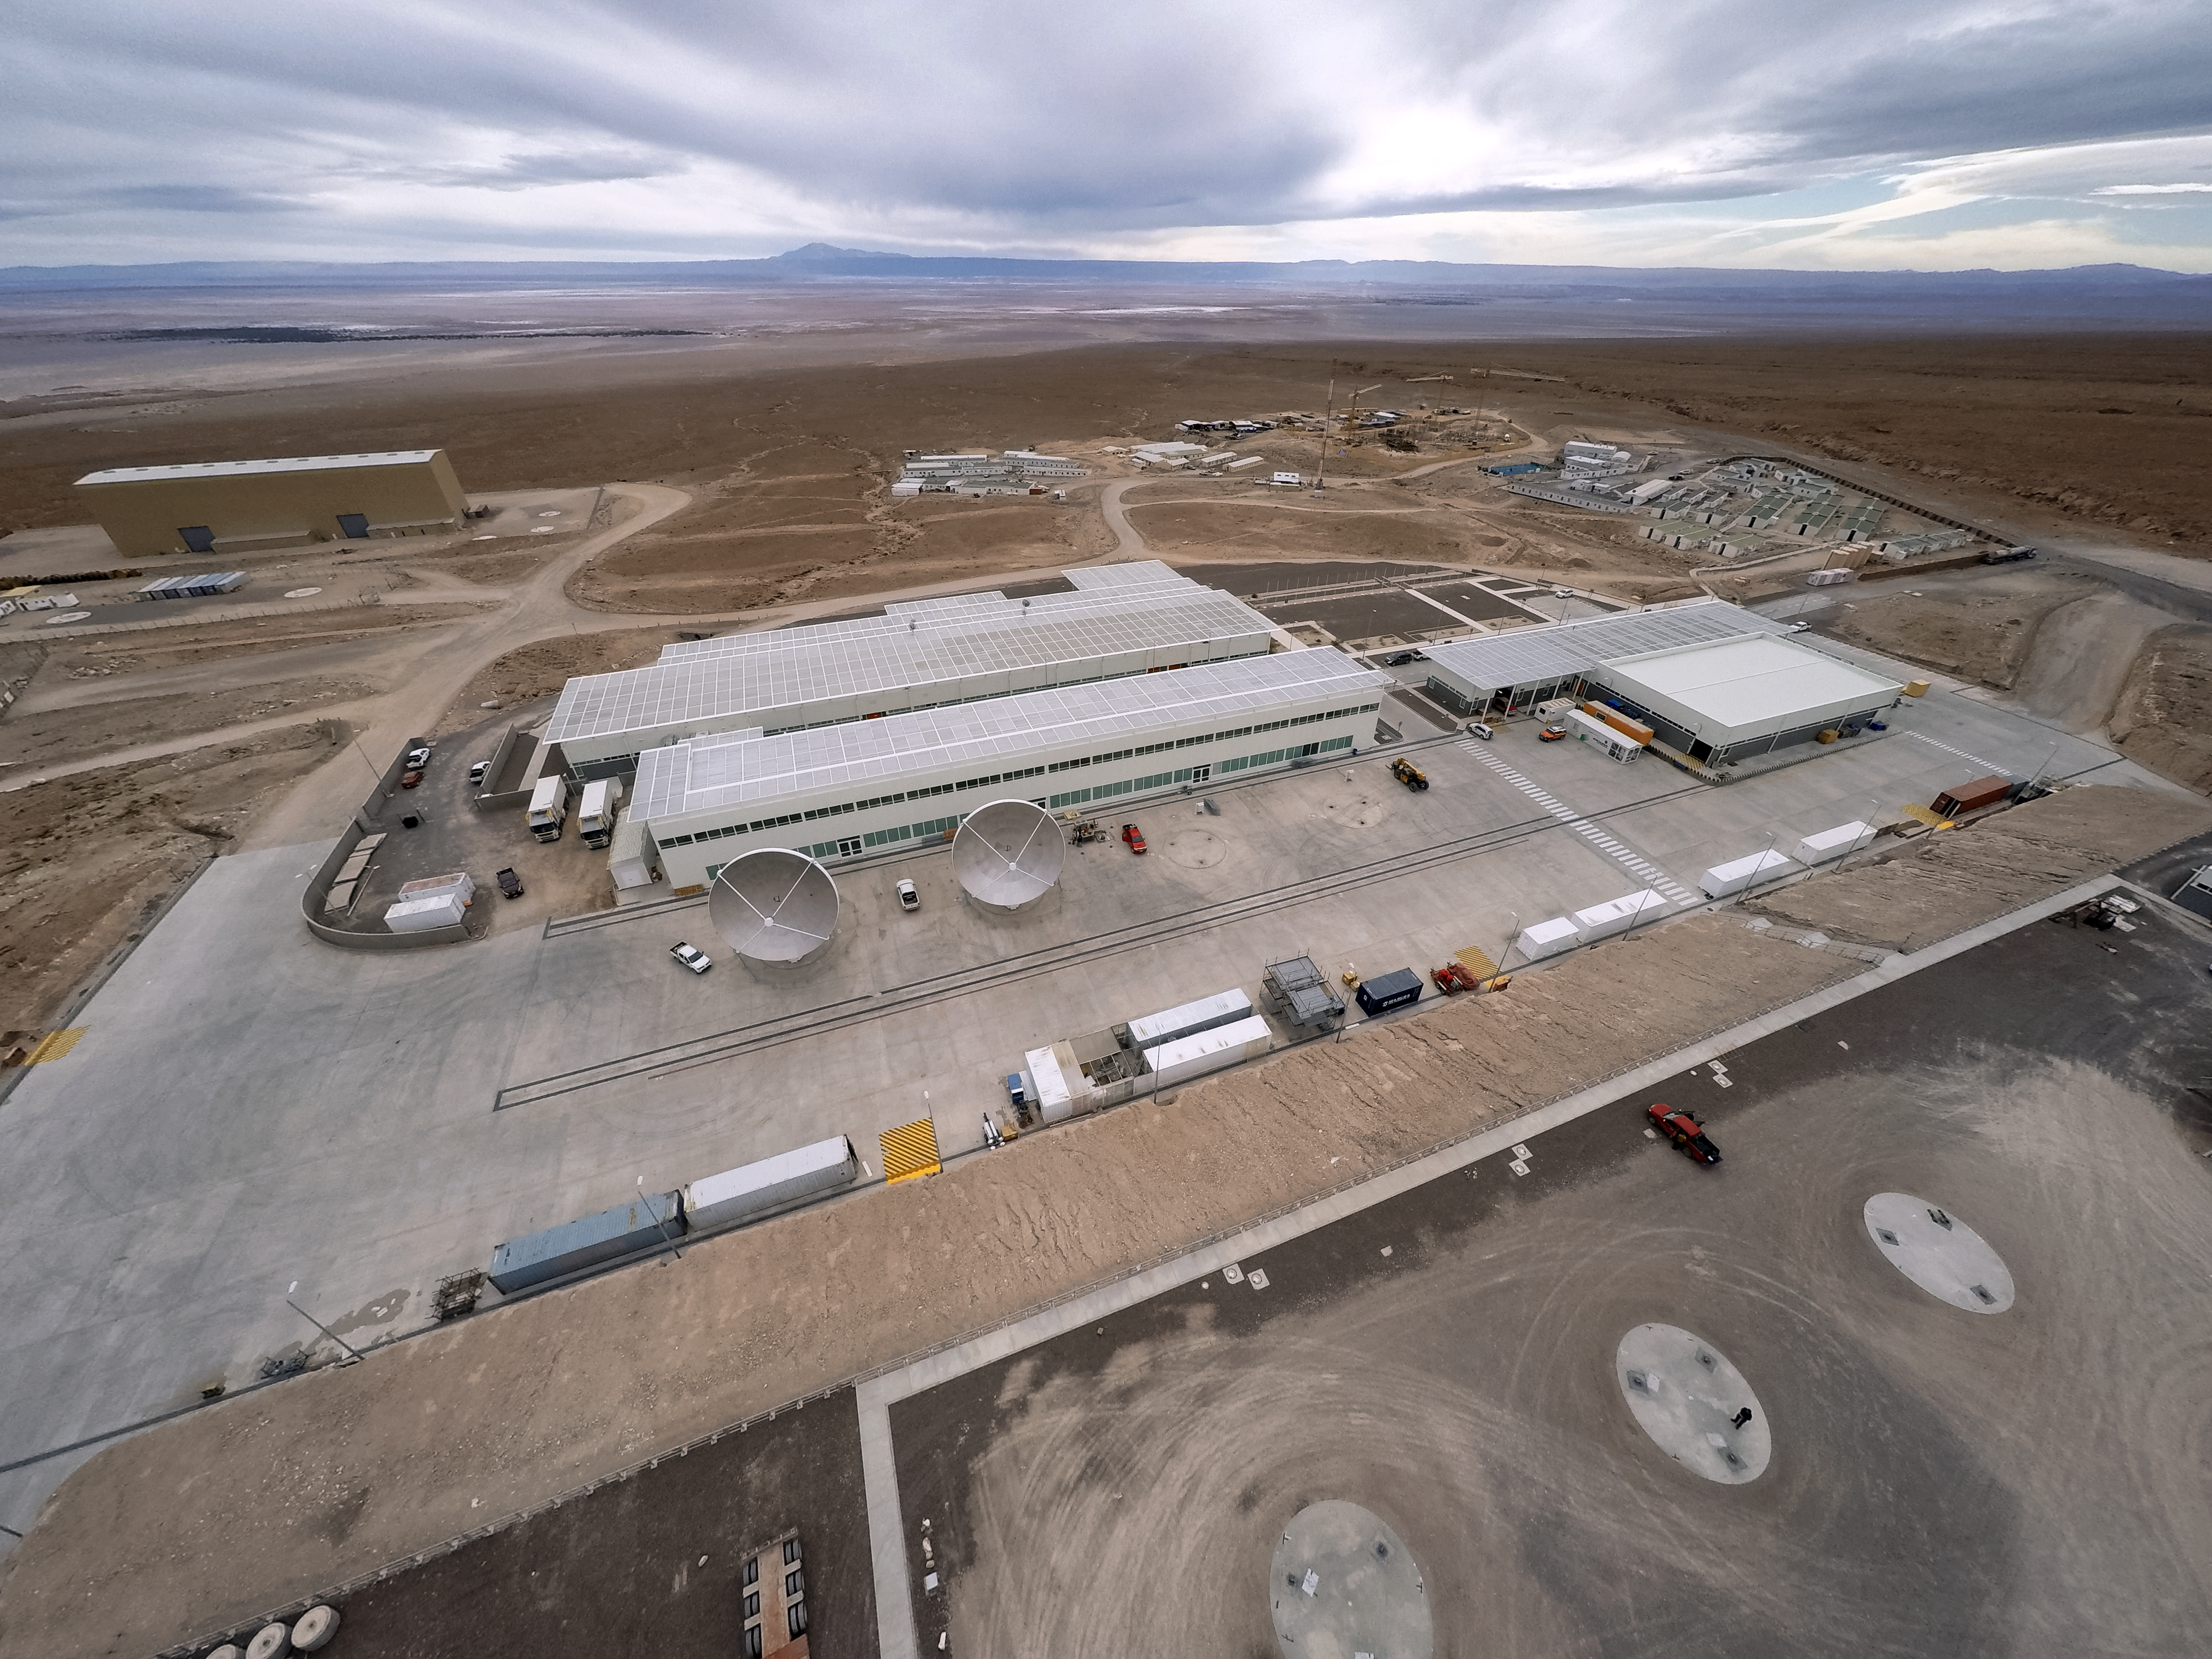

OSF drone-vision

The Operational Support Facility at ESO's Atacama Large Millimeter/submillimeter Array (ALMA) in Chile can be seen here from above. This image was taken using a purpose-built drone, which can be seen in preparation here.

Credit: M. Struik (CERN)/ESO